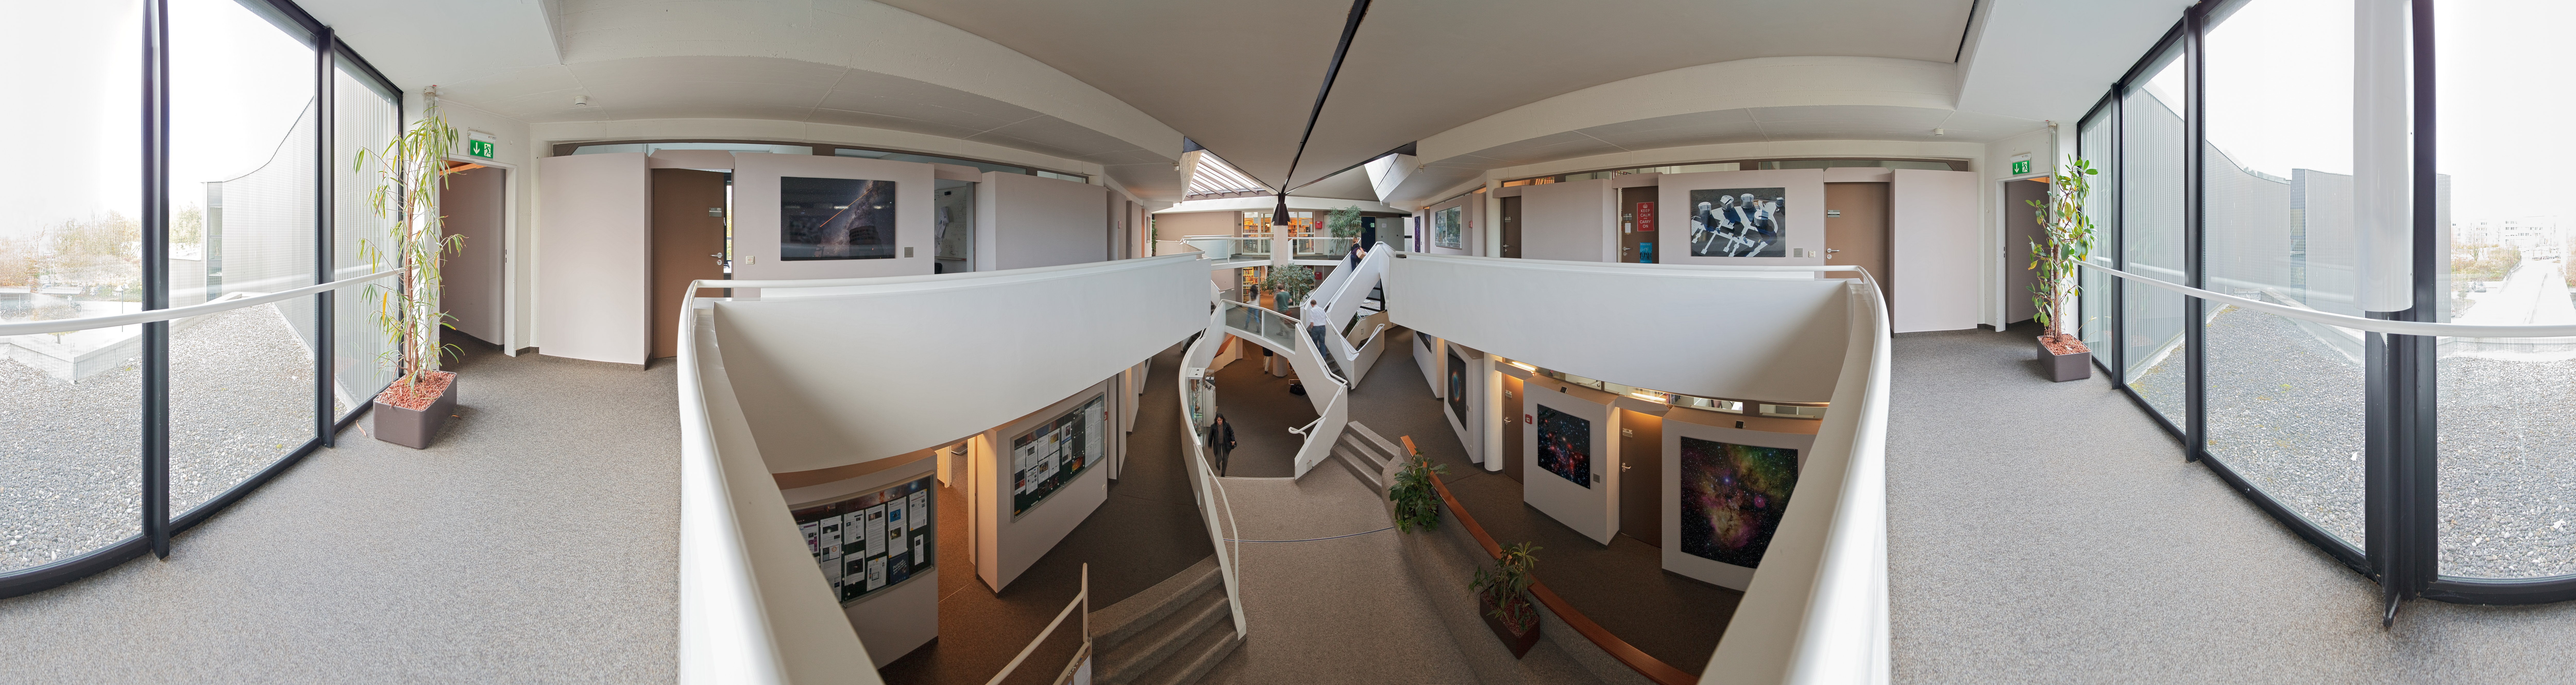

Entrance of ESO Headquarters

An equirectangular 360 degree stitched panorama of the entrance area of the European Southern Observatory (ESO) Headquarters building in Garching near Munich, Germany. The ESO Headquarters is the scientific, technical and administrative centre of the organisation.

Credit: ESO